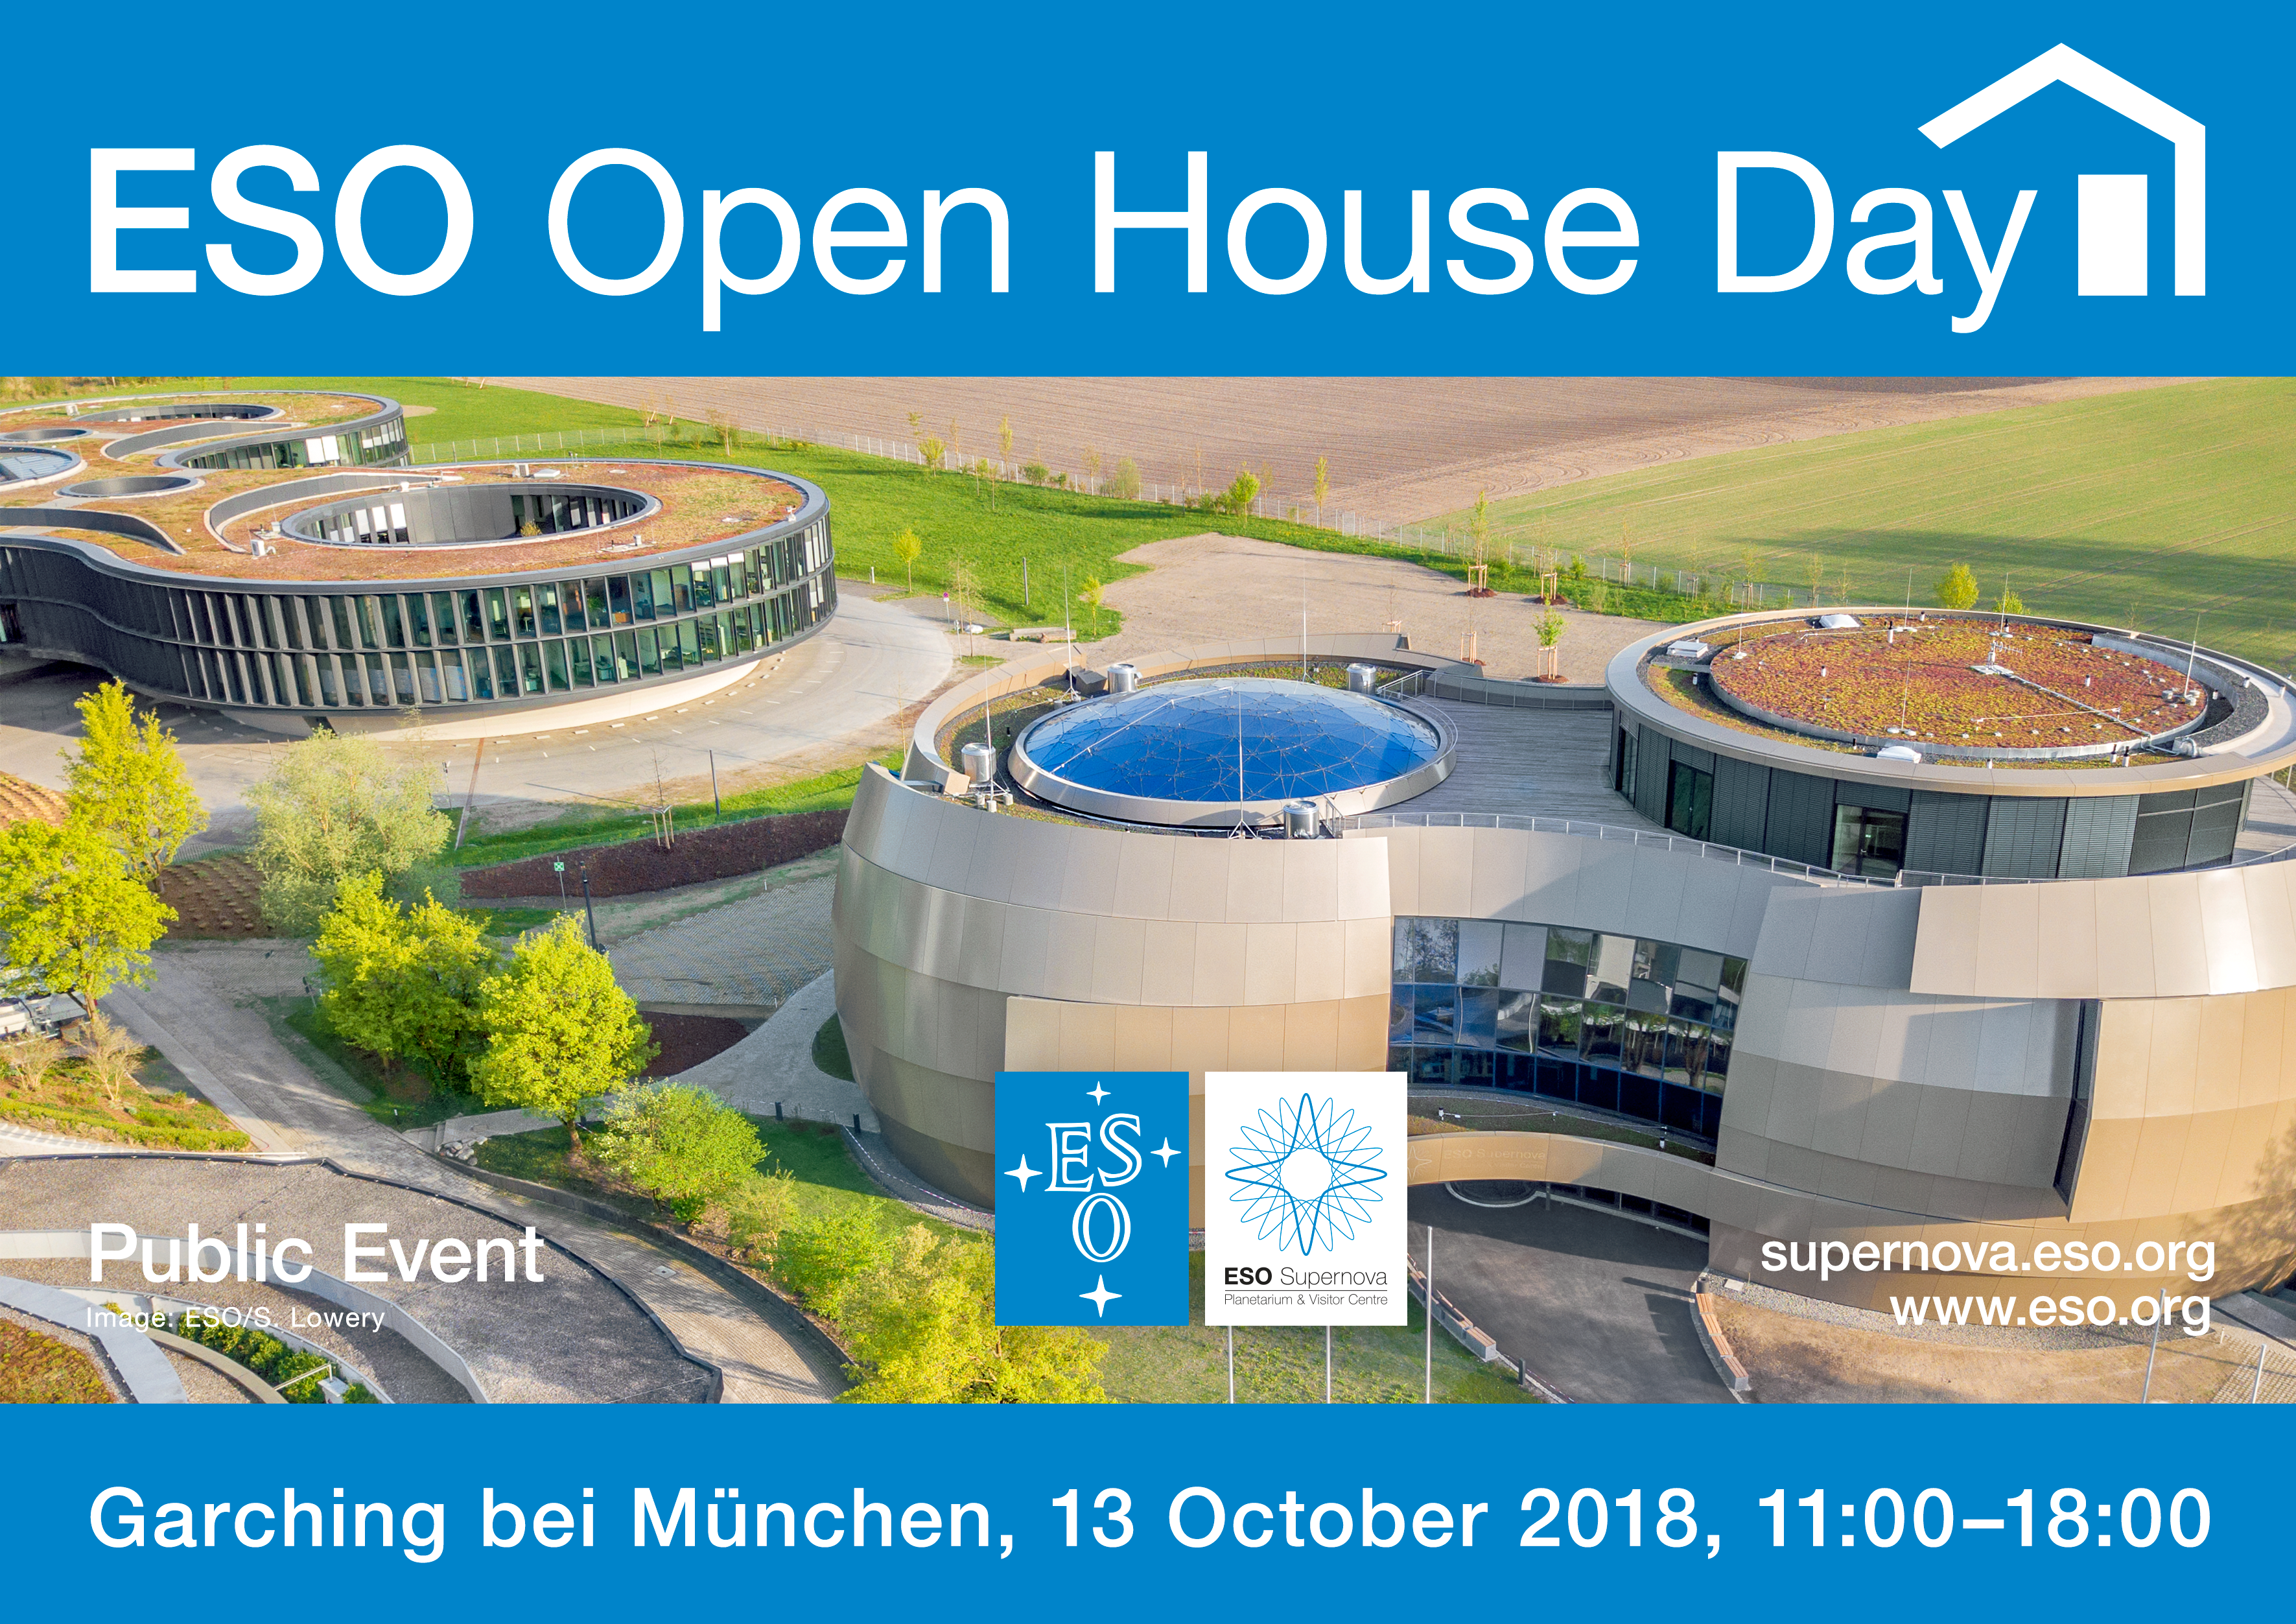

Open House Day 2018 publicity image (English)

Credit: ESO/H. Hurnaus